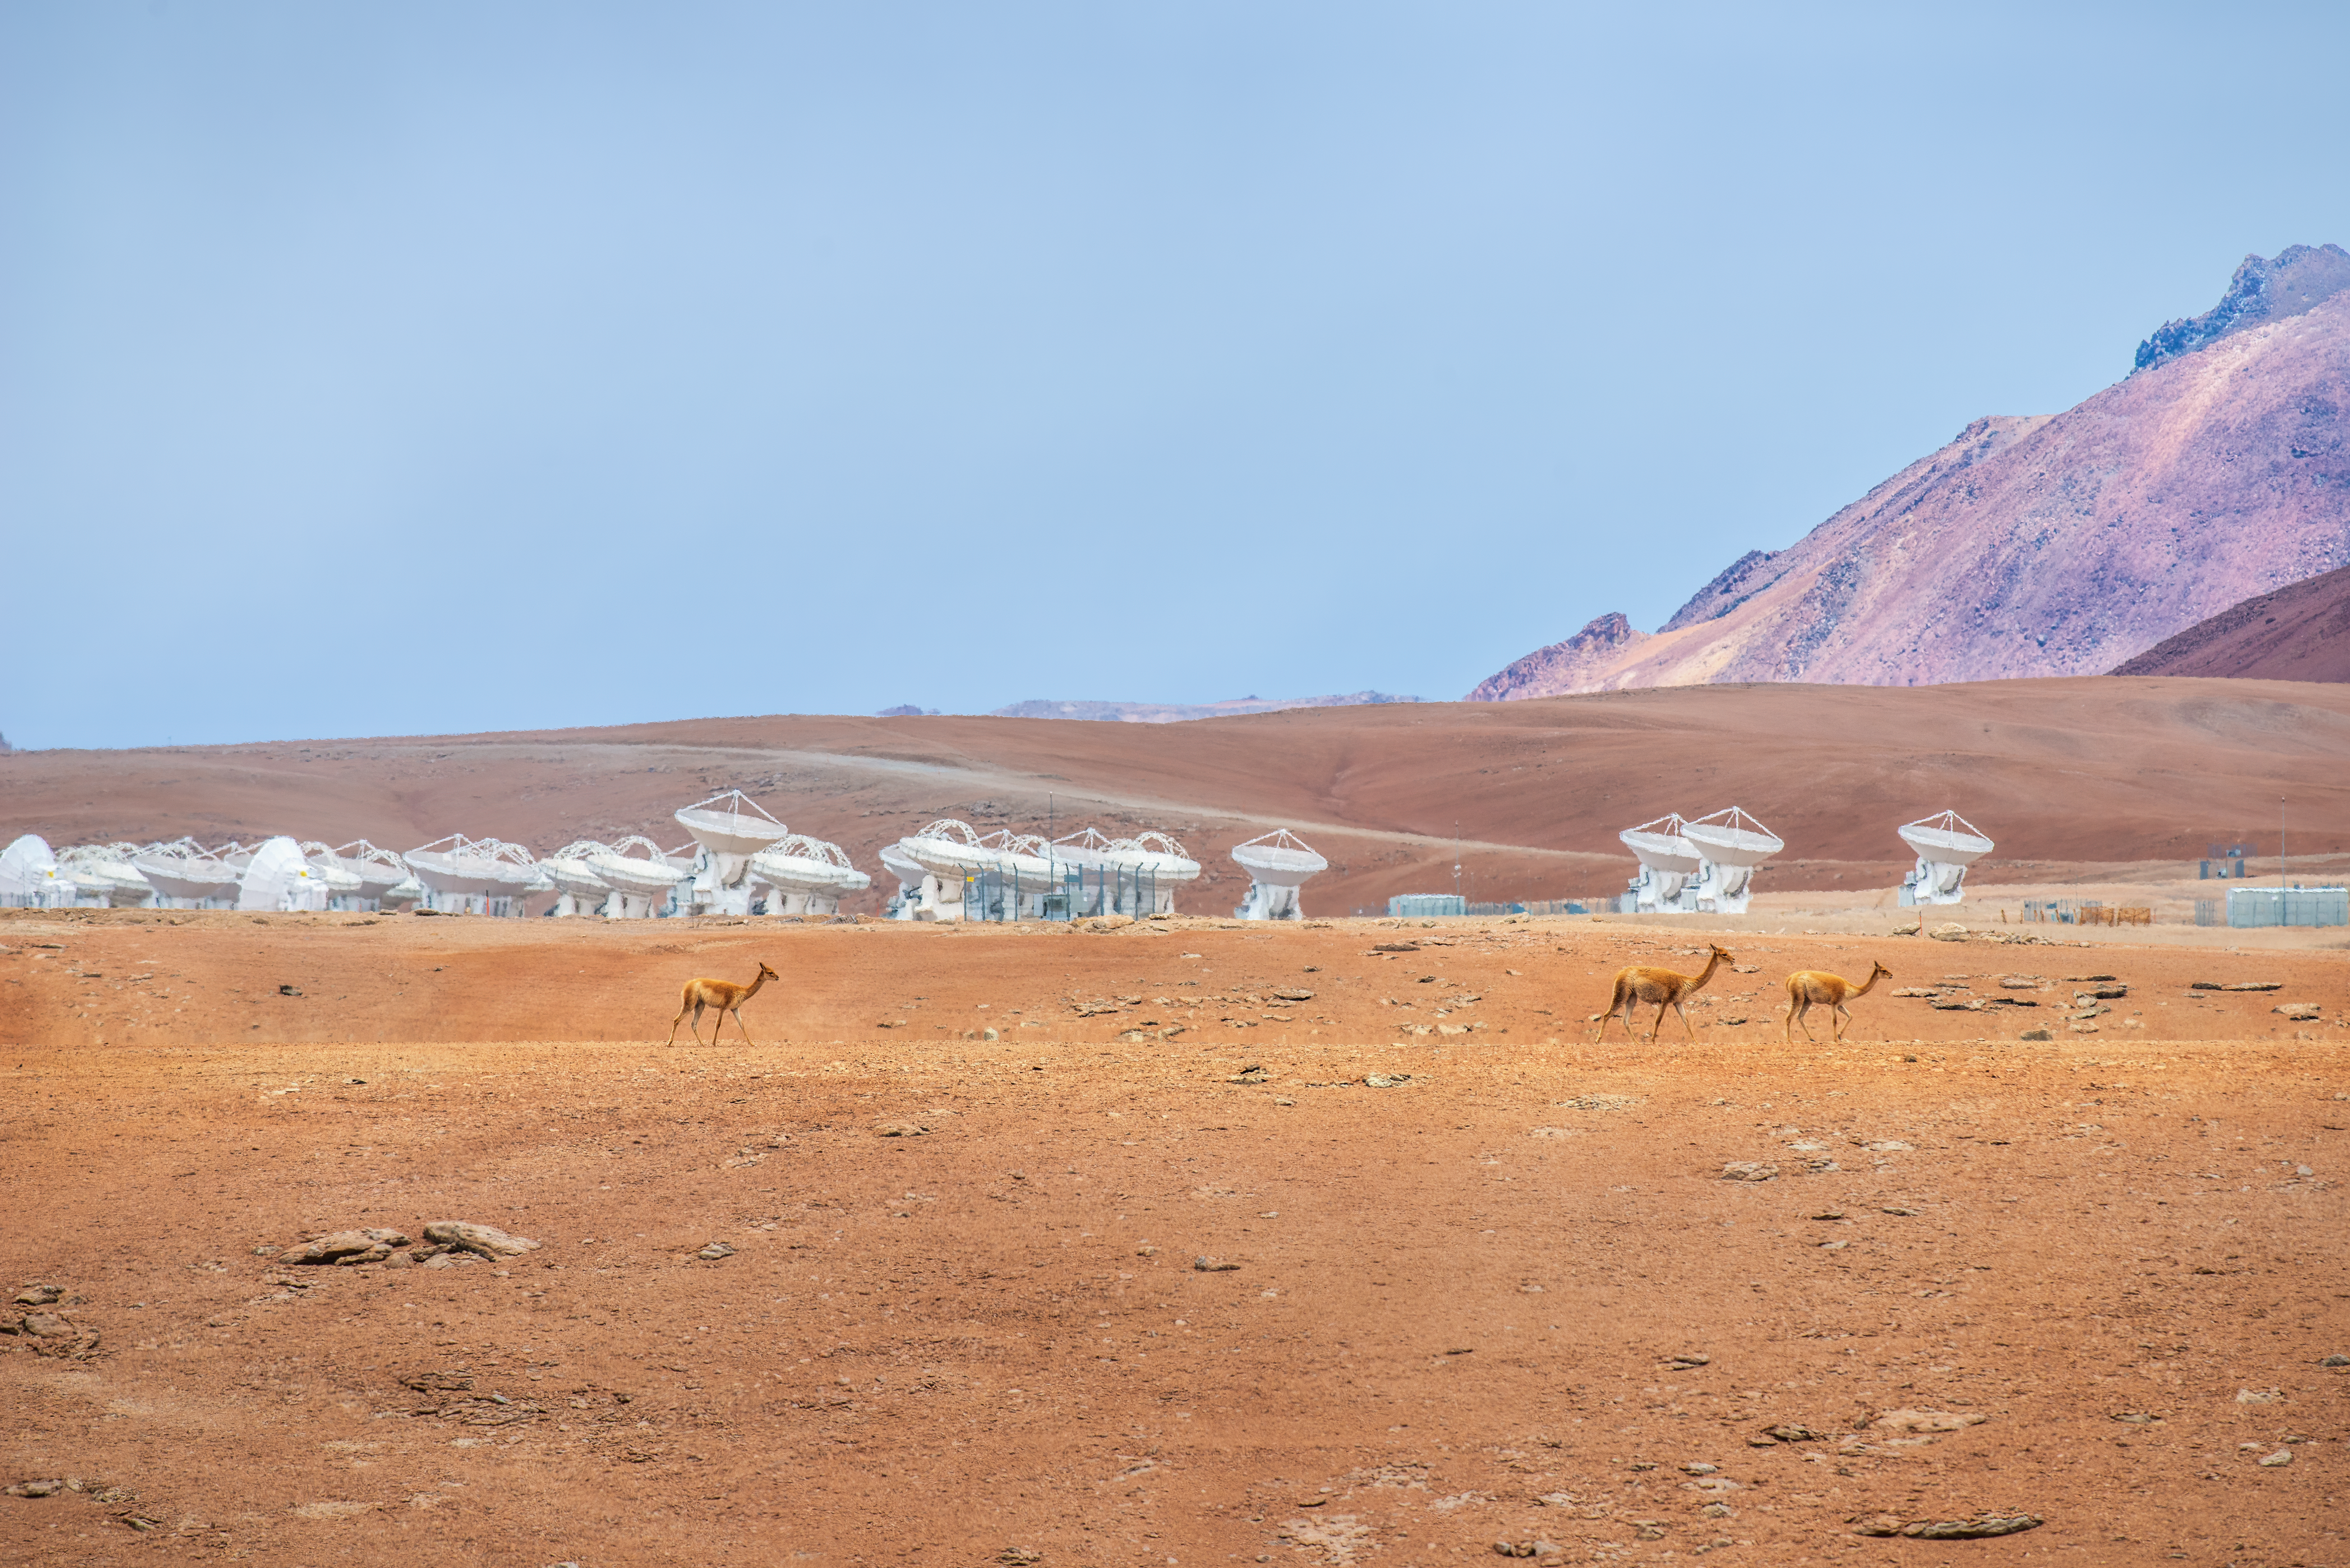

Adapted for extremes

Today’s Picture of the Week features two distinct families: a collection of ALMA antennas and a trio of vicuñas , a type of camelid, related to llamas and alpacas. Unlike in almost every way, the subjects of this image are linked by their extremely hostile home environment, high up in the Chilean Andes.

The Chajnantor plateau, site of the Atacama Large Millimetre/submillimetre Array (ALMA) shown here, is 5000 metres above sea level, making it one of the driest places on Earth. The aridity is perfect for observations with ALMA, which searches for cosmic signals from the cold Universe that are readily absorbed by moist air. But the low number of cloudy days, along with a thin atmosphere, produces harsh conditions, pushing the limits of both engineering and evolution.

The ALMA receivers –– the devices that catch signals from space –– are enclosed in cryostats that keep them very cold, protecting them against the drastic day-to-night temperature swings of the desert. The antennas are designed to withstand extremely strong winds, up to 100 kilometres an hour. ALMA’s electronics are cooled with extra-fast spinning fans to account for the thinner air. For the workers, like technicians and engineers who maintain the site, portable medical oxygen is mandatory on the plateau to limit the risk of high-altitude sickness.

Like ALMA, vicuñas, are also well-suited to these extreme conditions. They have several adaptations to cope with low oxygen density, including an increased ability to bind oxygen to red blood cells and hearts 50% heavier than similar-sized mammals. Vicuñas are also protected from large temperature variations with their dense fleece of fine hairs, which traps warm air to insulate them during cold nights and forms a breathable barrier to prevent overheating during the day.

Credit: S. Otarola/ESO